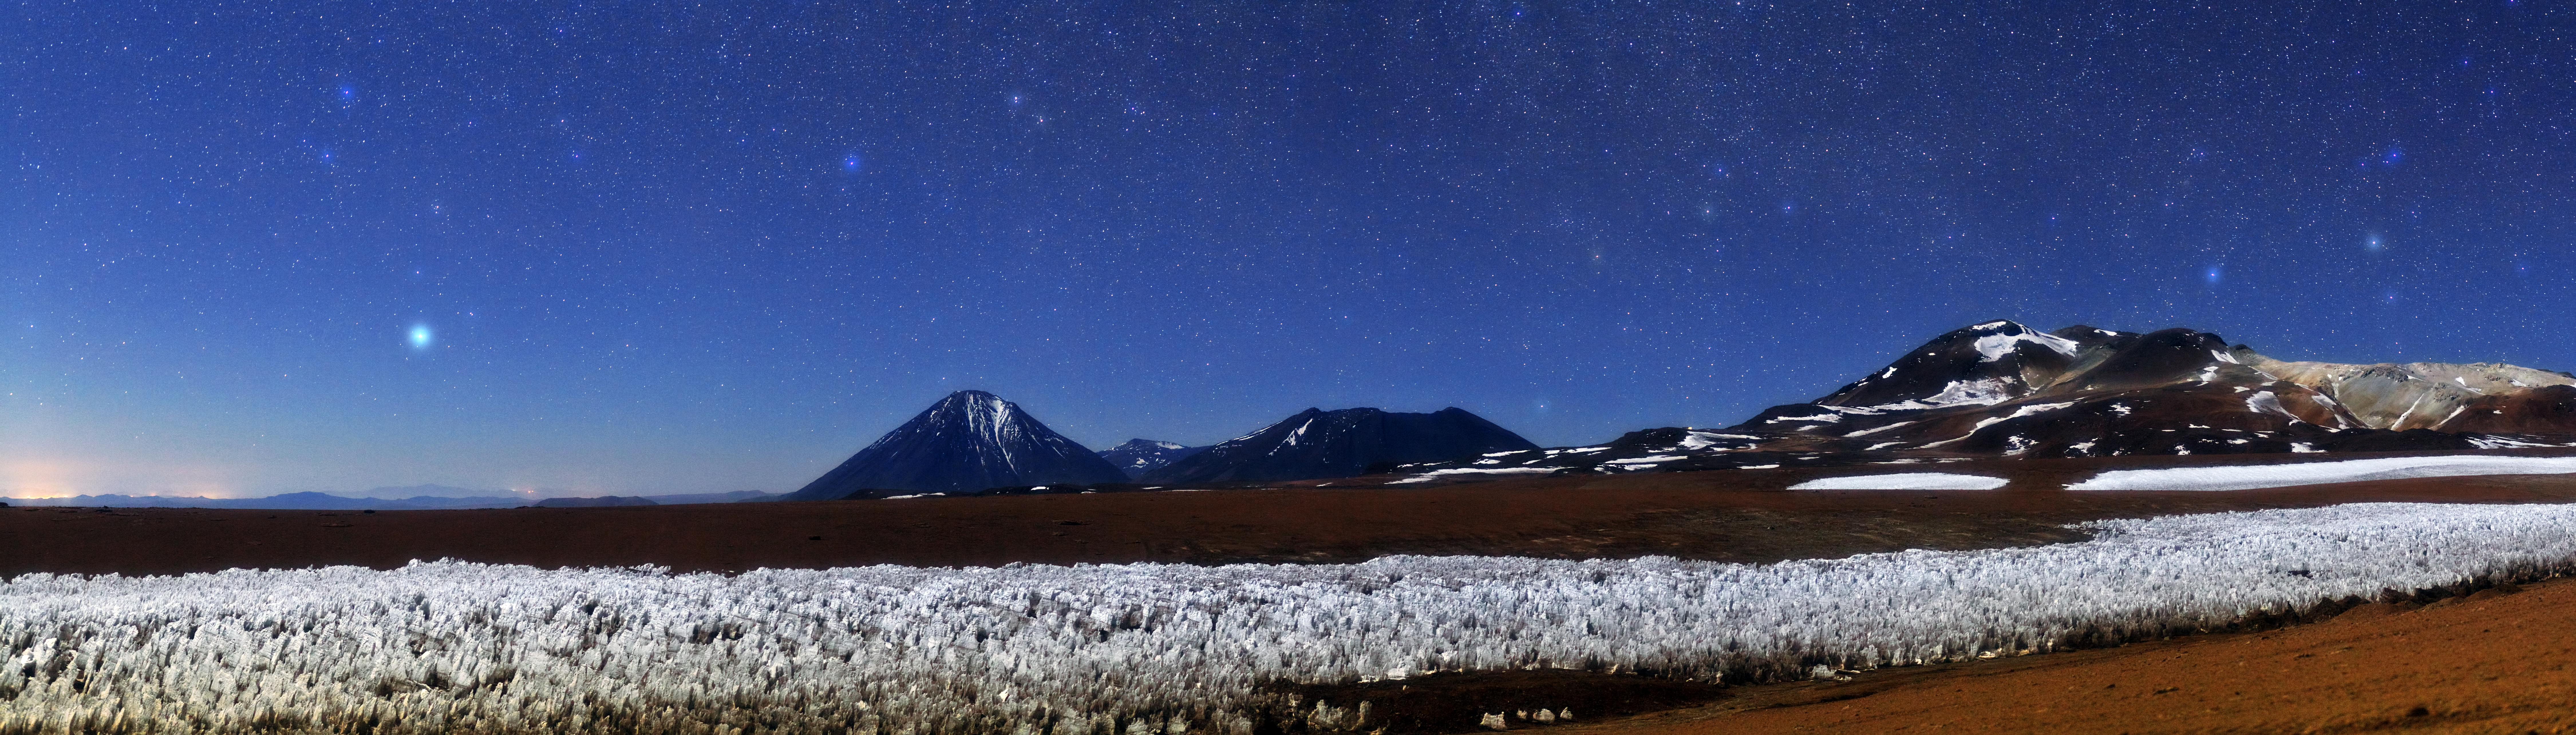

Spatterings of stars and snow

This stunning panorama shows the Licancabur volcano, just left of centre, high on the Chajnantor Plateau near to the site of the Atacama Large Millimeter/submillimeter Array (ALMA). The spattering of white objects in the sky, though it could be mistaken for snow, is in fact stars.

Licancabur stands some 5920 metres high, located on the border between Chile and Bolivia. The border between the two countries cuts across the northeastern slope of the volcano, meaning that the lower two thirds of this northeastern slope actually belong to Bolivia.

The sweep of white in the foreground of this image is made up of tall, thin blades of hardened snow and ice. These icy needles, known as penitentes, are a natural phenomenon found in the region (potw1221). Not so natural is the glow to the left of the image emanating from the street lights of the small Chilean town, San Pedro de Atacama.

This photograph was taken by Babak Tafreshi, one of the ESO Photo Ambassadors, near the ALMA site.

Credit: ESO/B. Tafreshi (twanight.org)